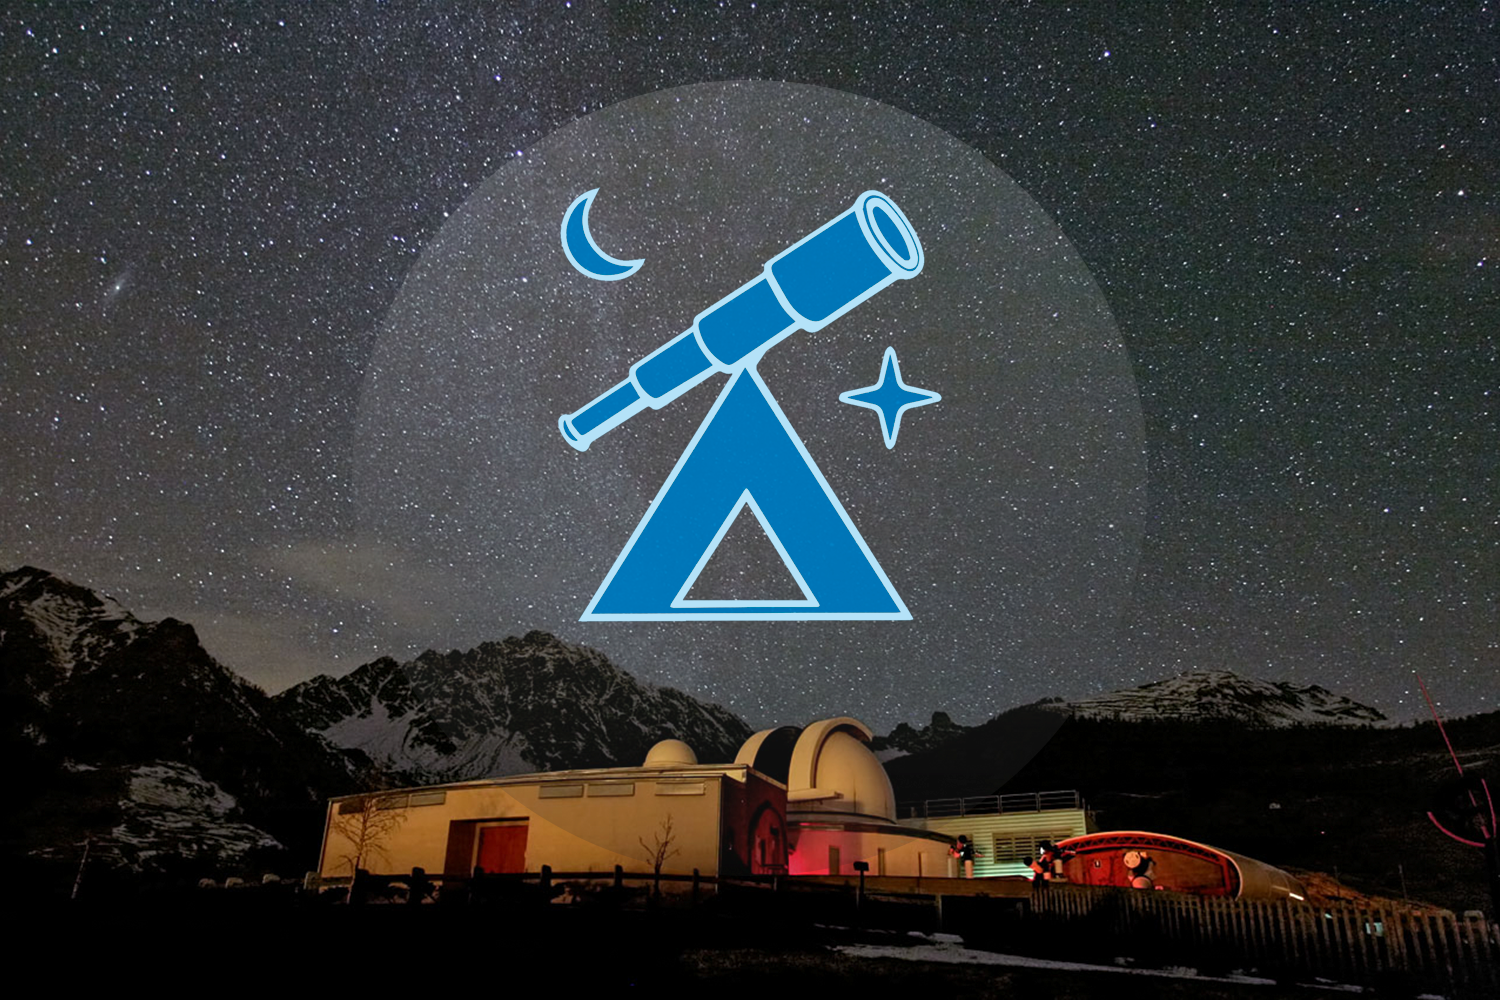

The first ESO Astronomy Camp for secondary school students

In the background — the beautiful night sky over the Astronomical Observatory of the Aosta Valley, in Saint-Barthelemy, Nus, Italy, host to the first ESO astronomy camp. The camp will host up to 55 secondary school students and takes place from 26–31 December 2013.

Credit: ESO/P. Calcidese–Fondazione C. Fillietroz, ONLUS